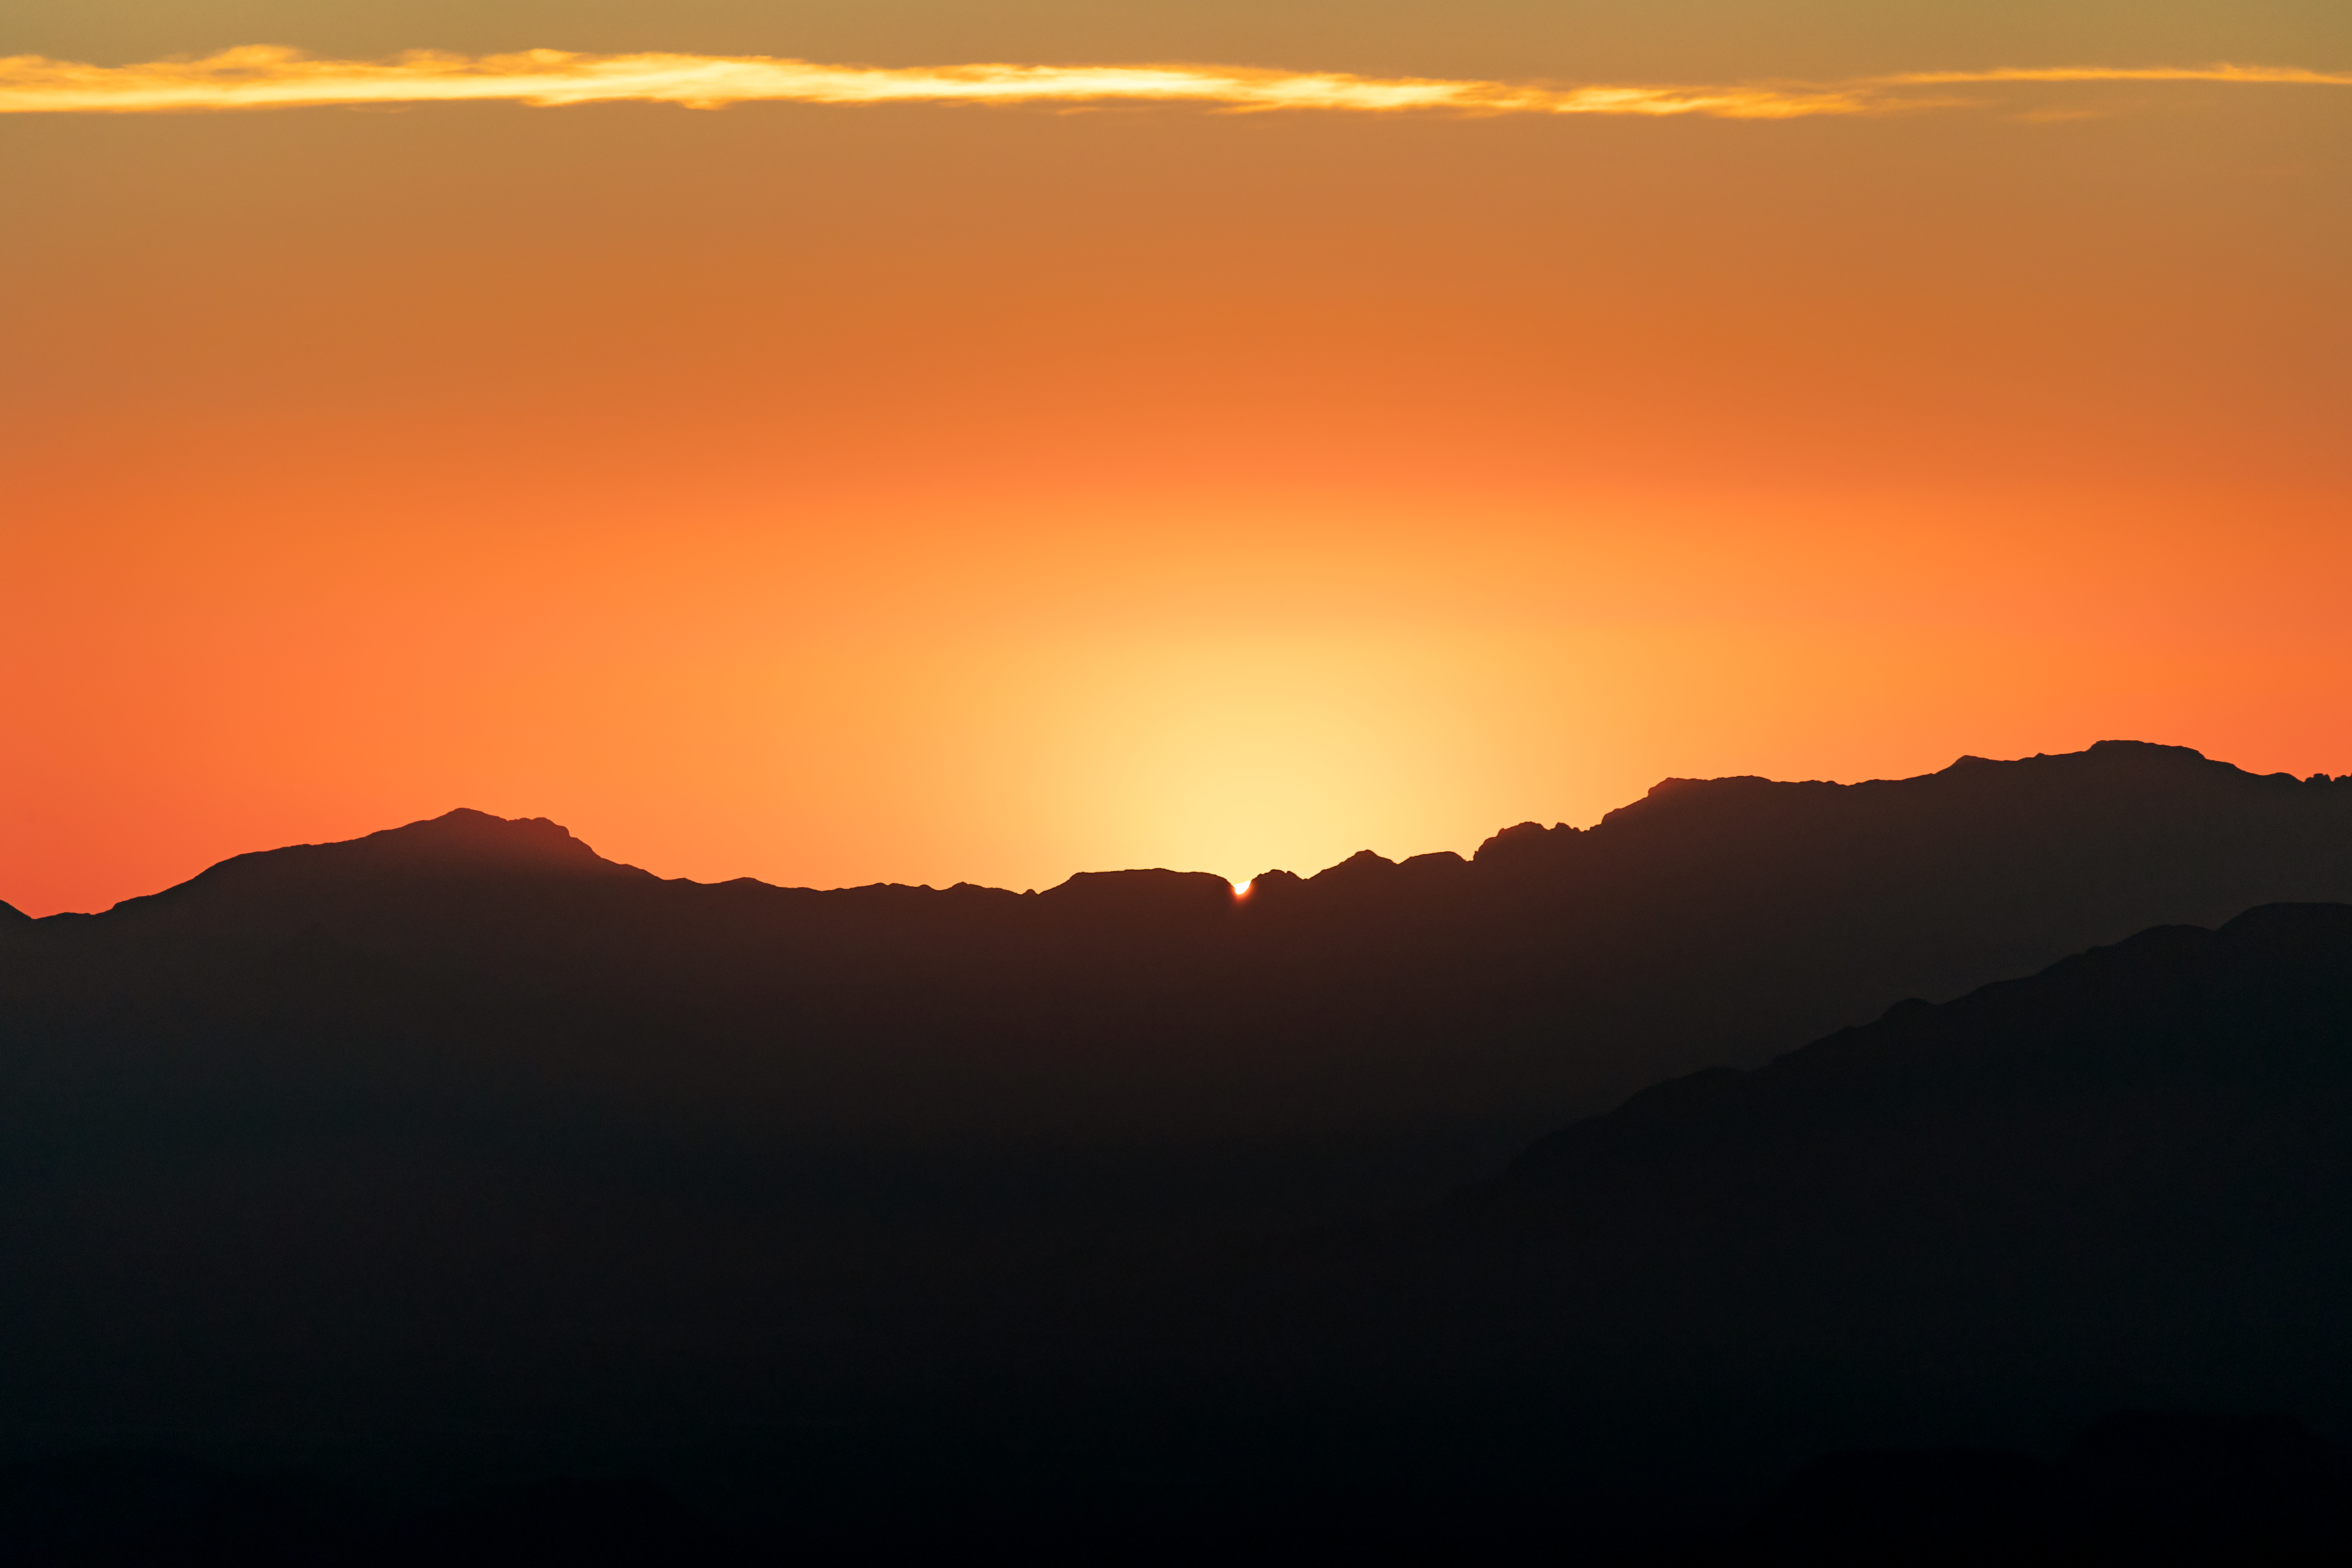

Kitt Peak Sunset

The sun setting behind Kitt Peak National Observatory in Arizona.

Credit: KPNO/NOIRLab/NSF/AURA/T. Slovinský